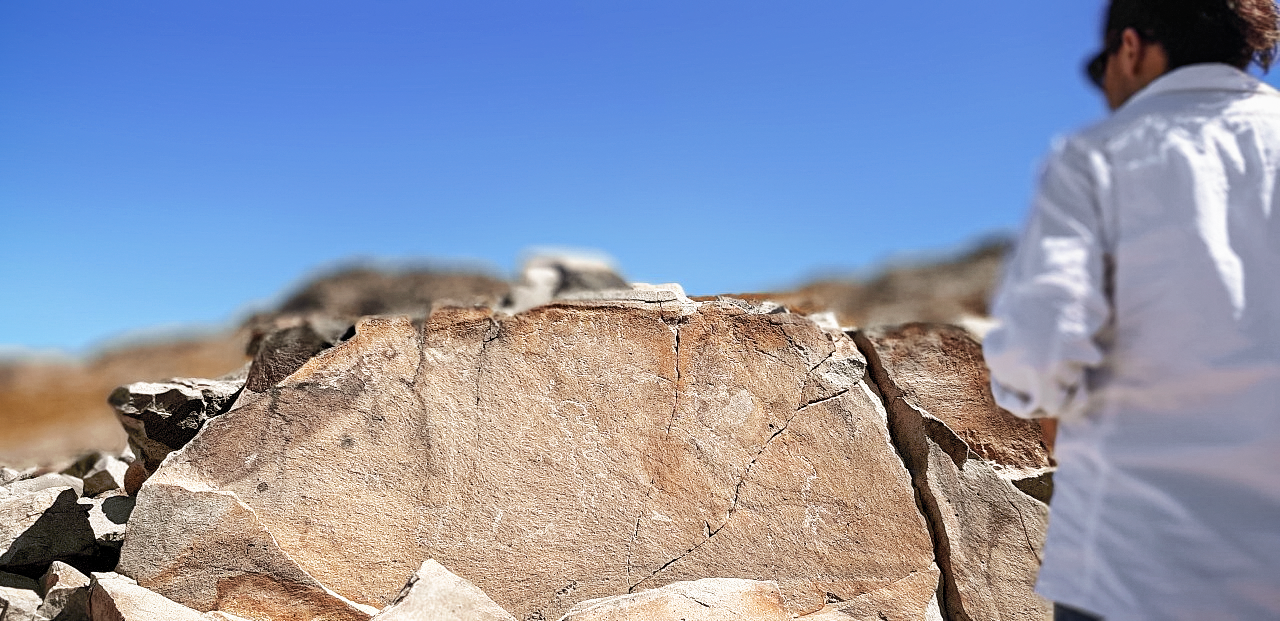

Petroglyph at Cerro Pachón

A petroglyph being observed at Cerro Pachón in Chile.

Credit: NOIRLab/NSF/AURA